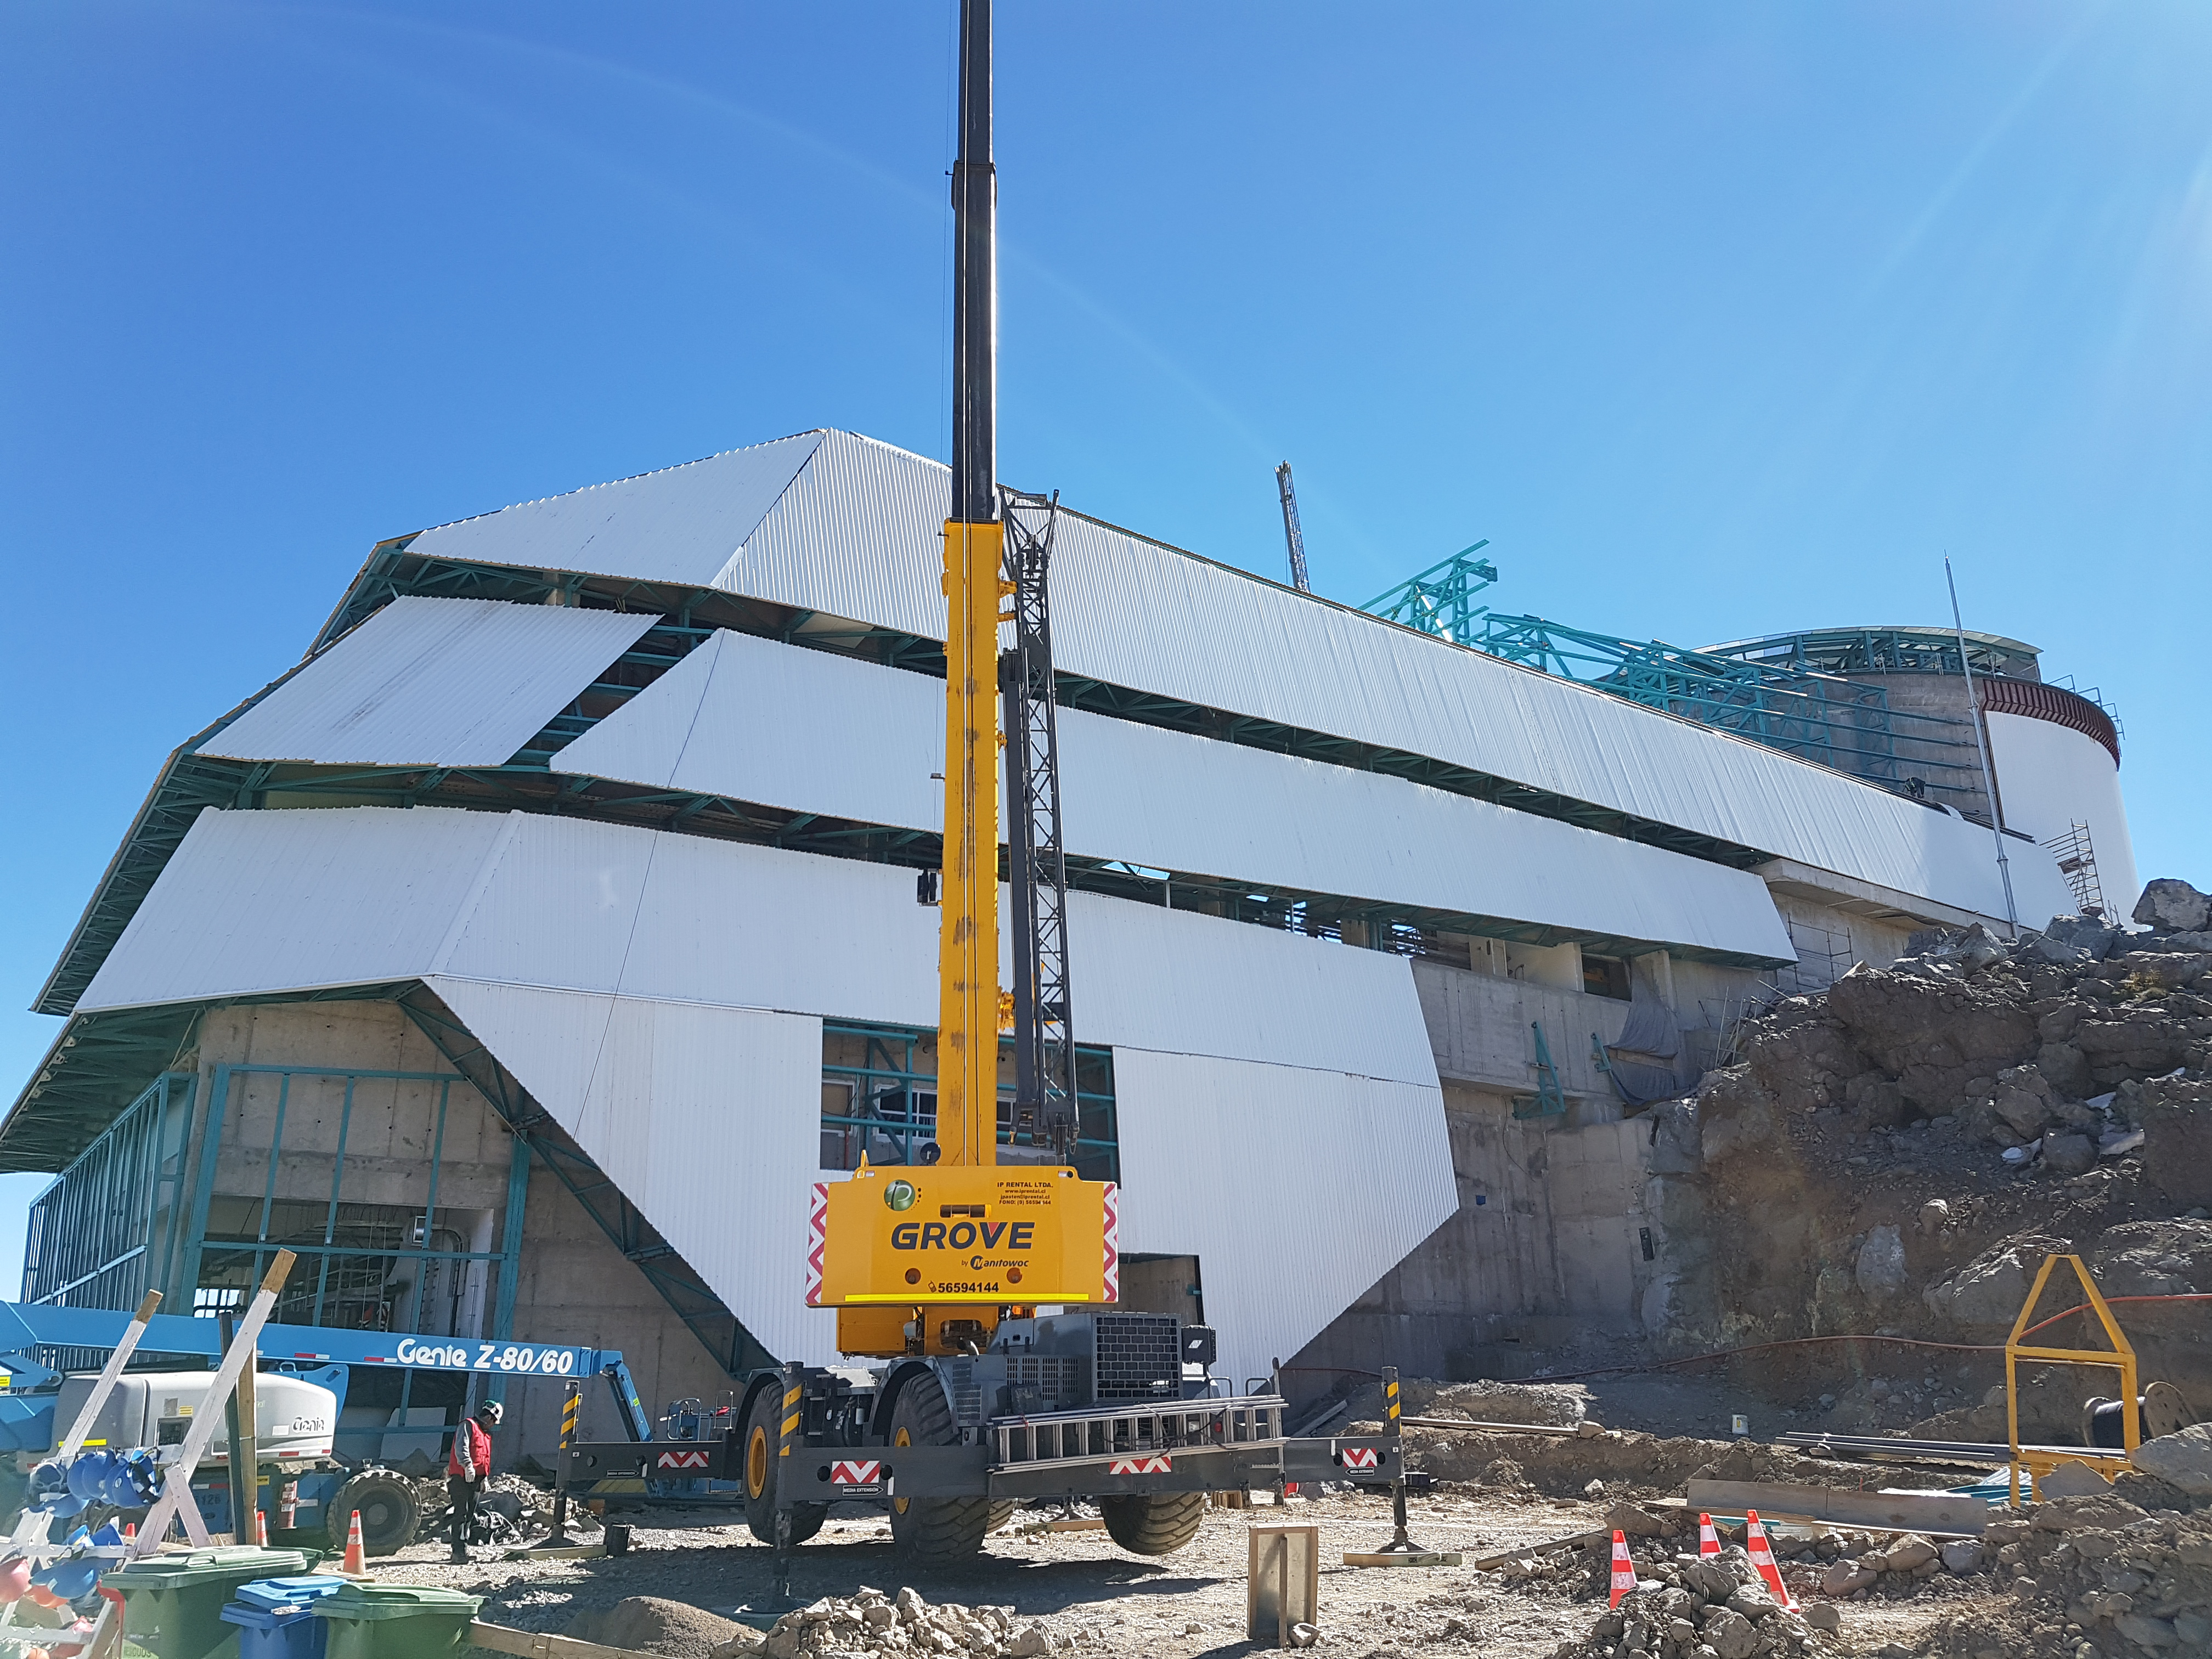

Summit Construction

Current status of construction, September 1, 2017. Installation of the roof is occurring while there is good weather; other jobs are also being completed inside the building.

Credit: Rubin Observatory/NSF/AURA